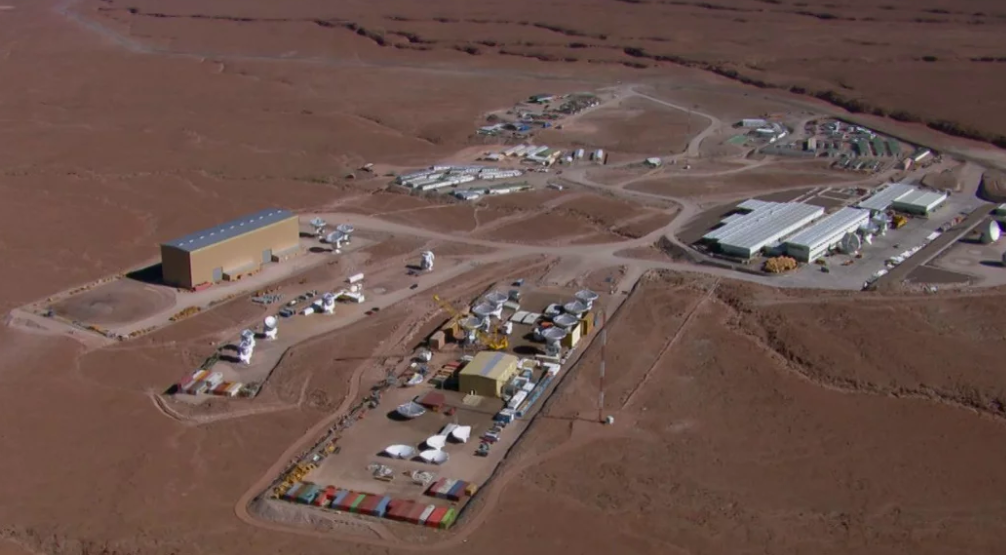

The ALMA City

Video created 02/26/2013

Credit: NRAO/AUI/NSF